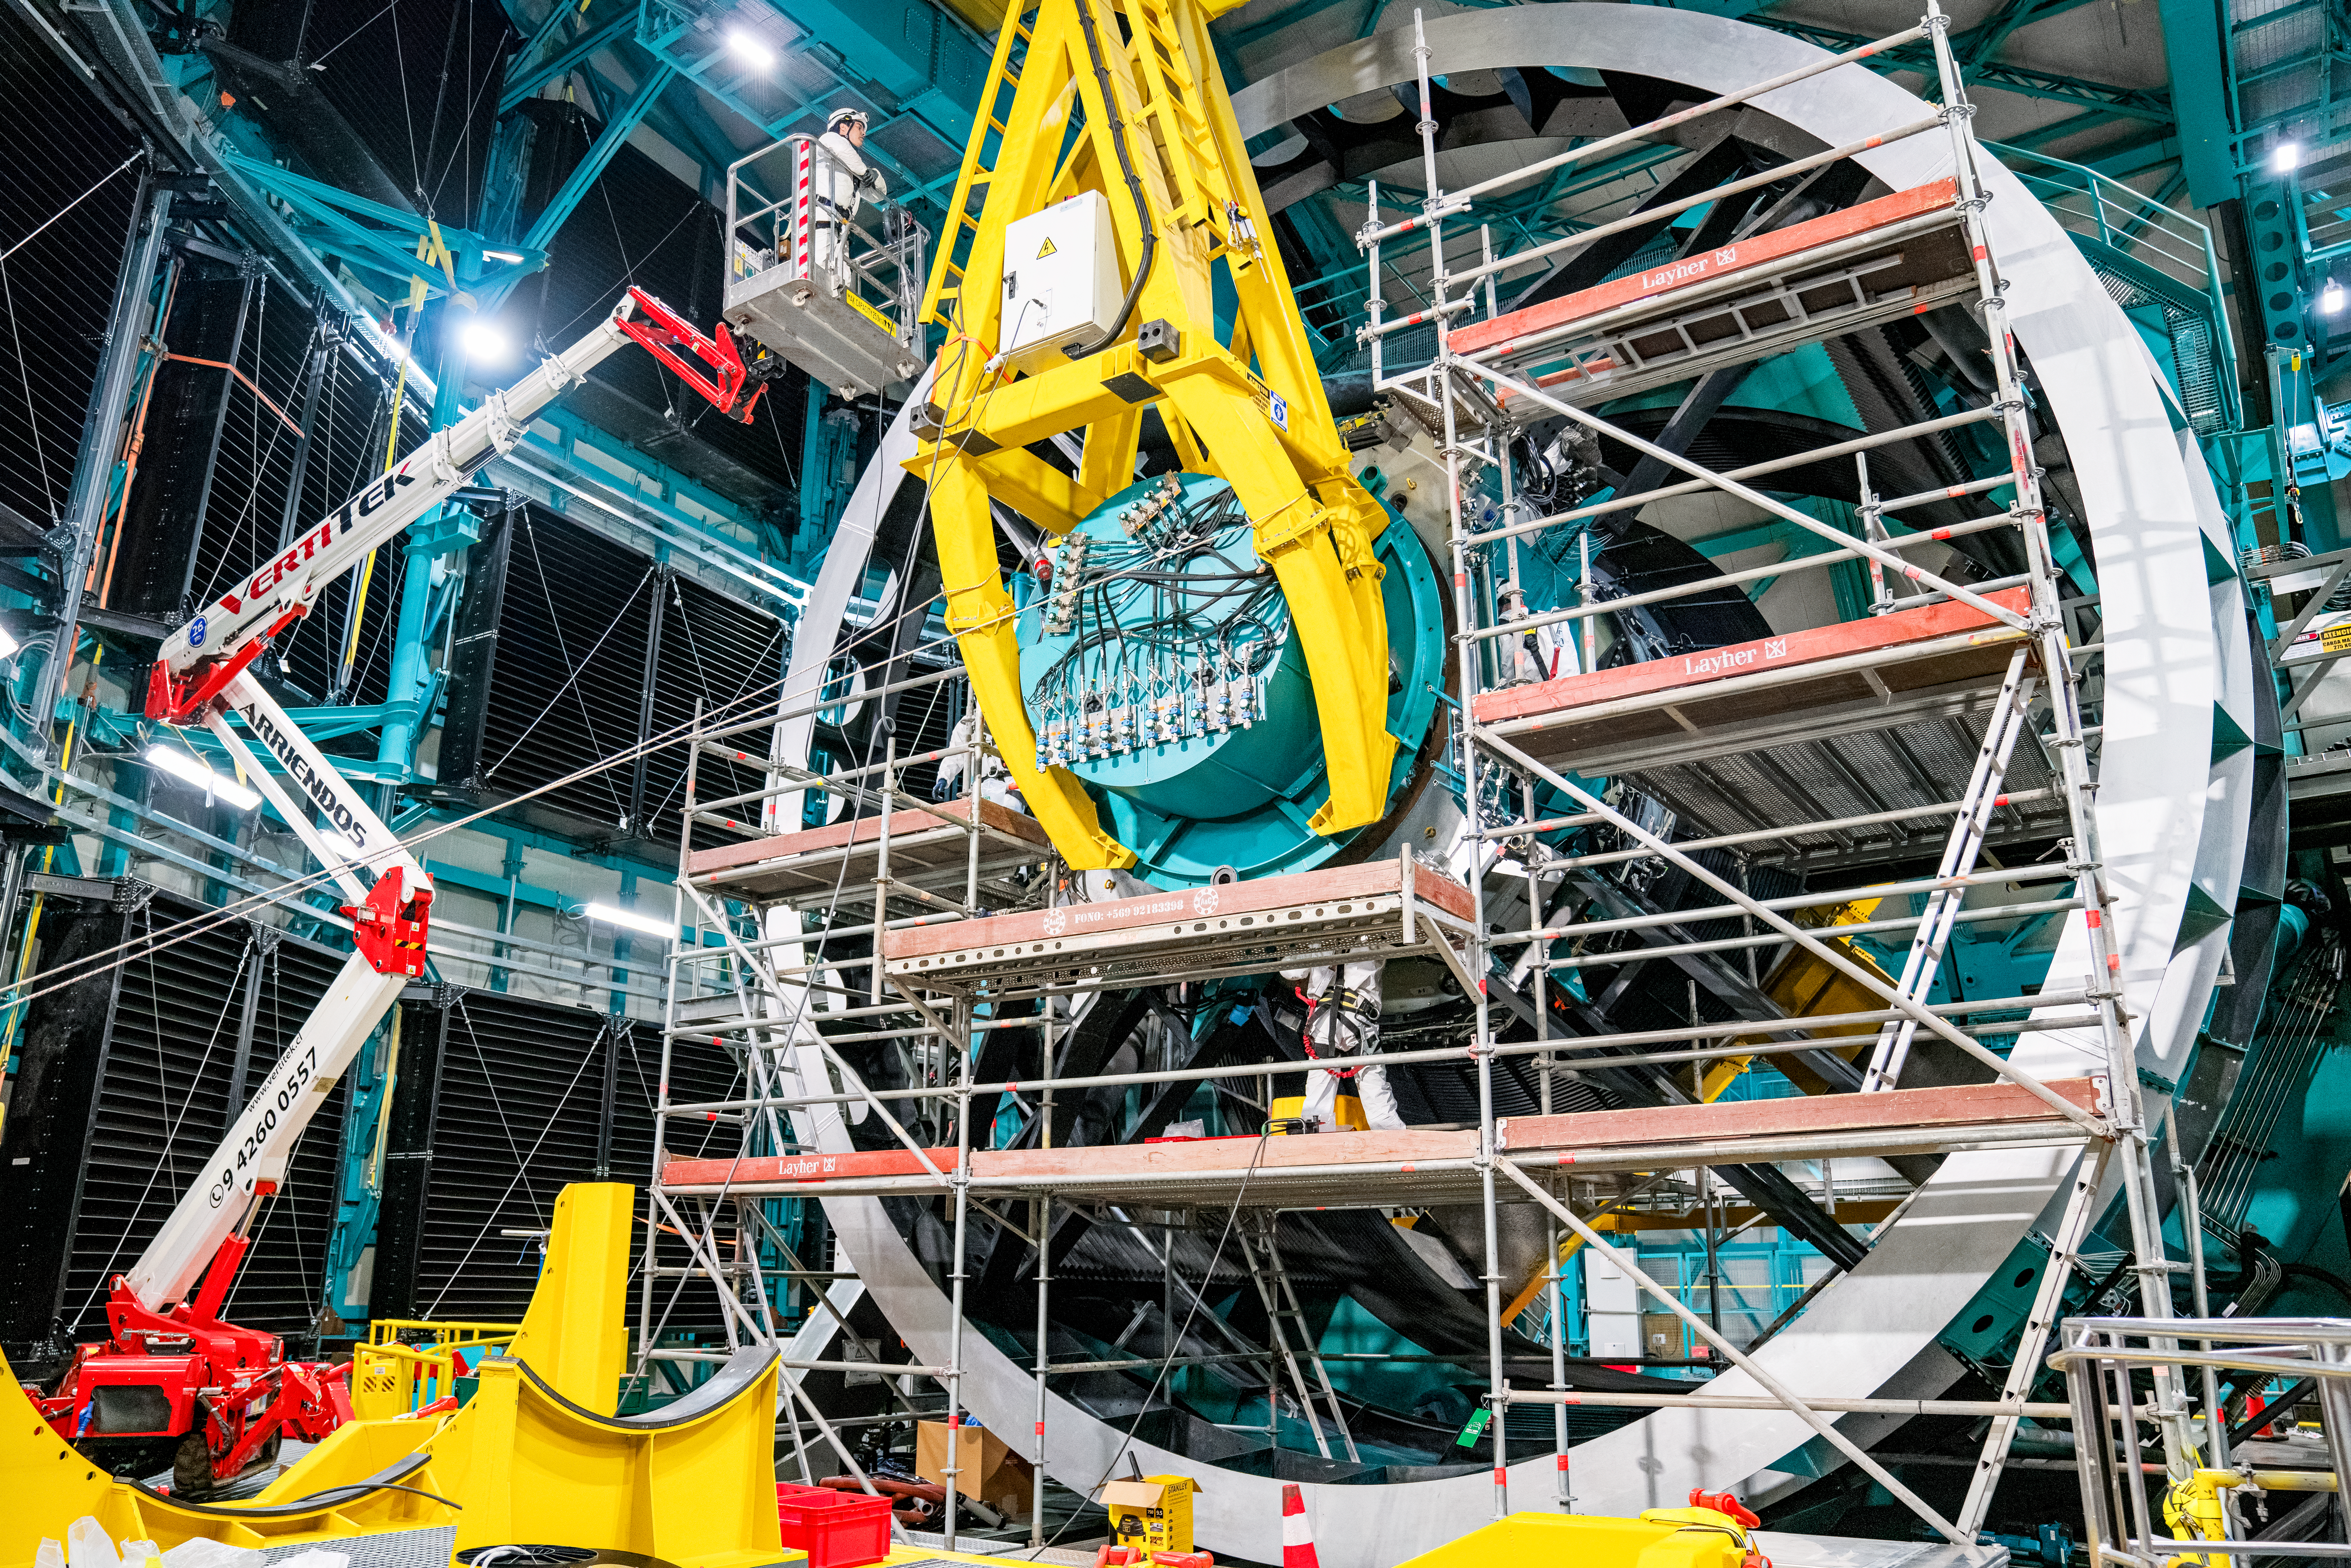

Rubin ComCam Install

Comcam Friday 23

Credit: Rubin Observatory/NSF/AURA/H. Stockebrand